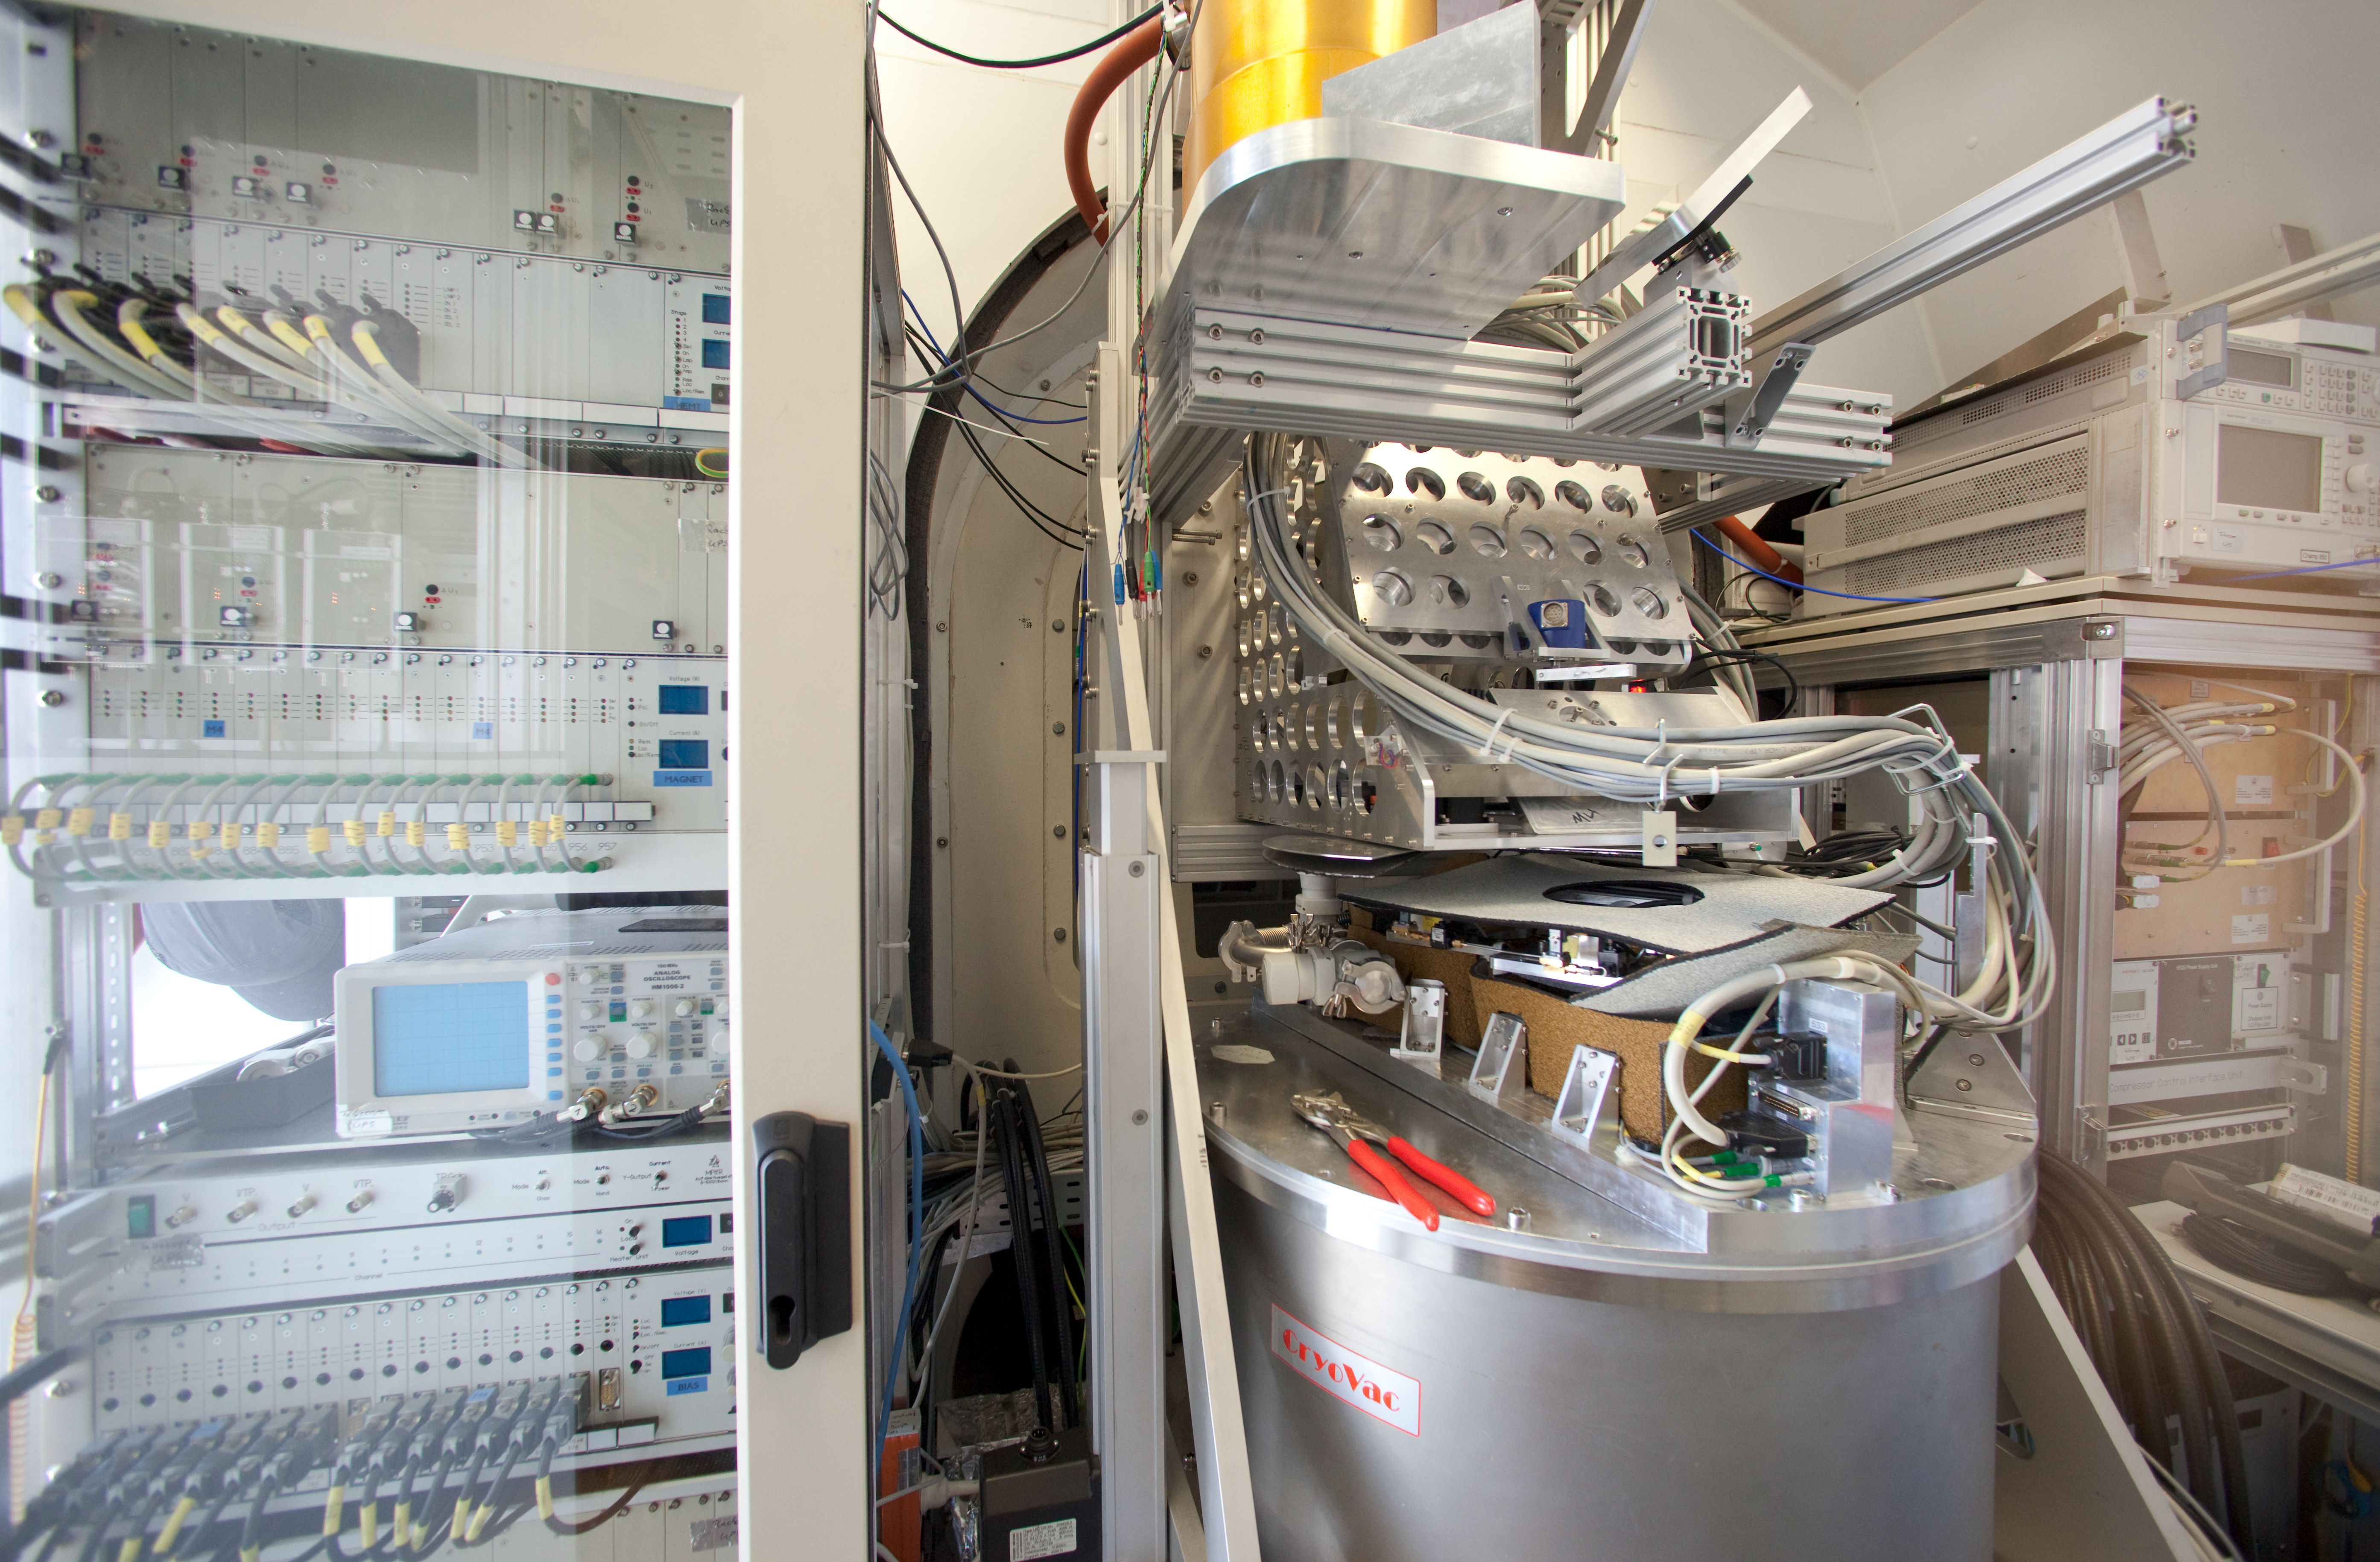

APEX

Champ+ and the Nasmyth b cabin at APEX. This image was obtained in March 2009.

Credit: ESO